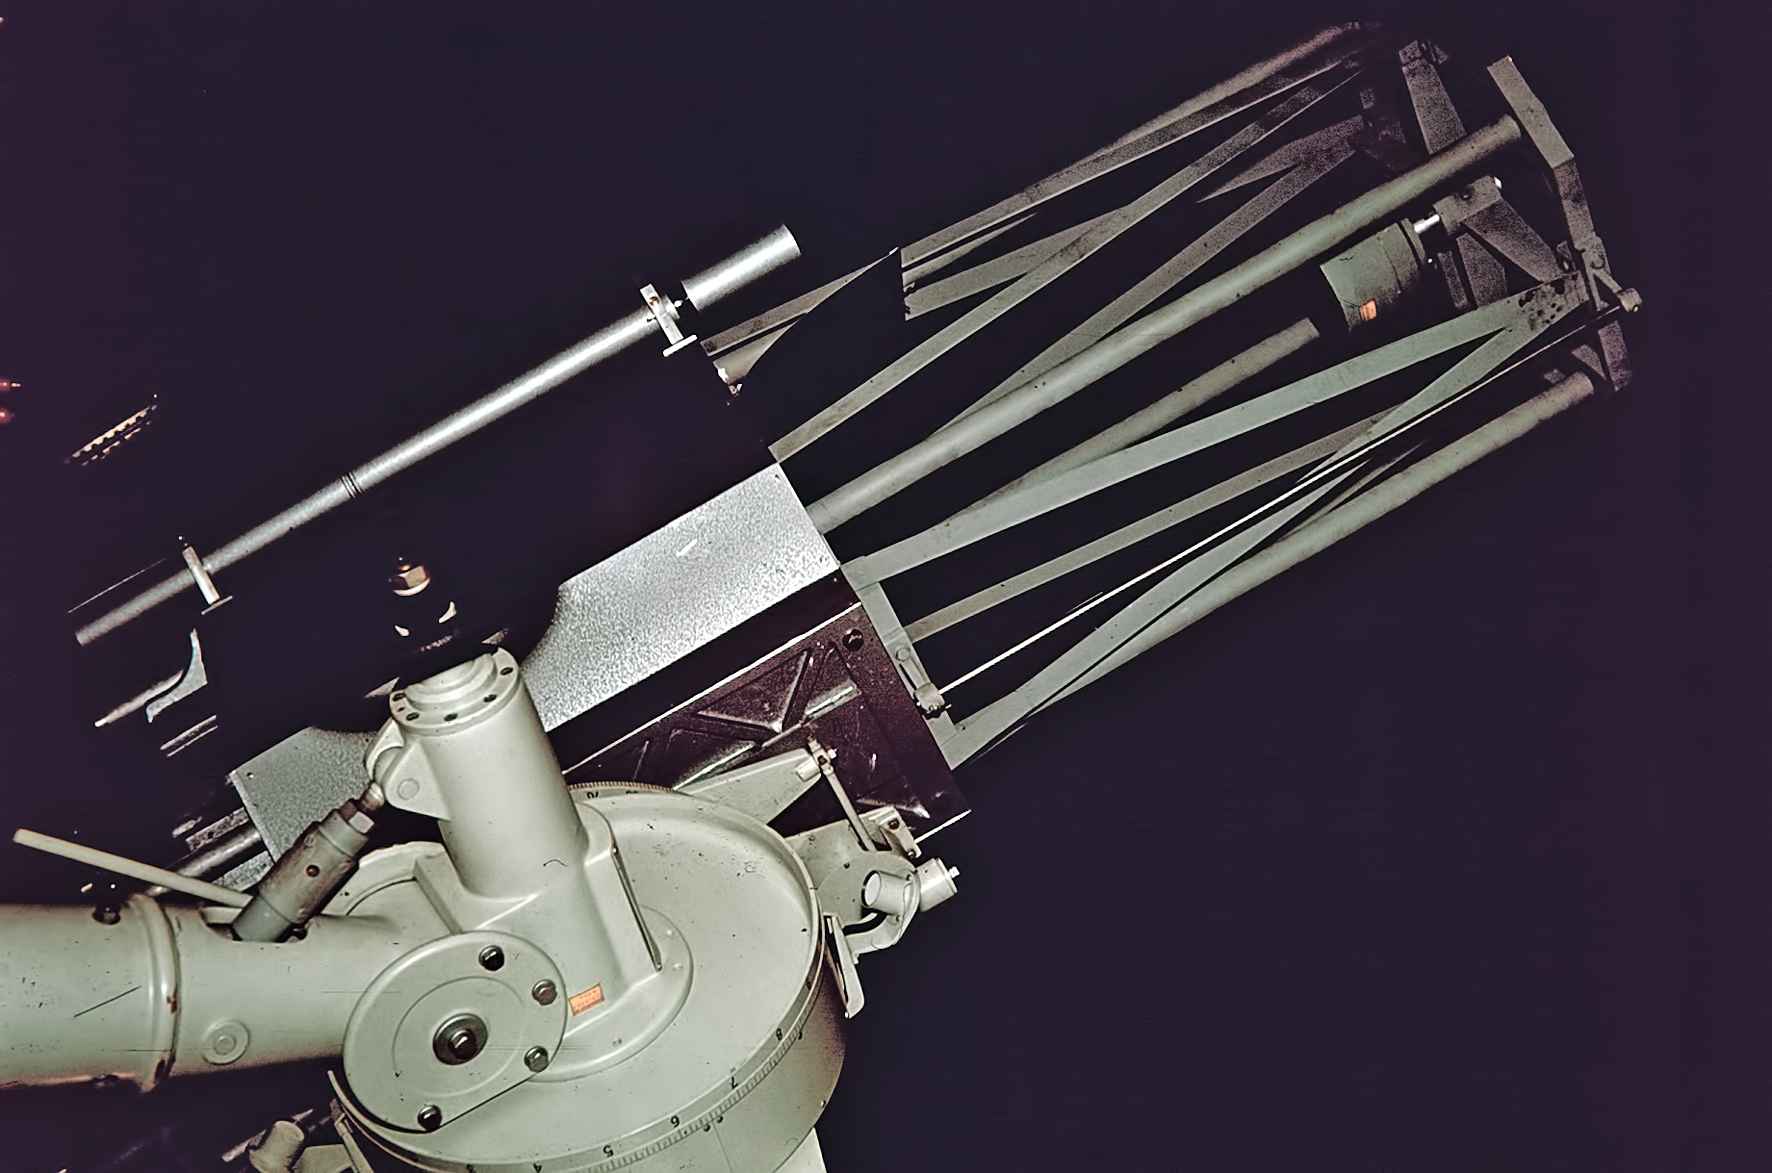

Observing at Rockdale Mountain

Image of the Rockdale Mountain observing site in South Africa from ESO’s testing expedition in the early 1960s.

Credit: ESO/J.Doornenbal